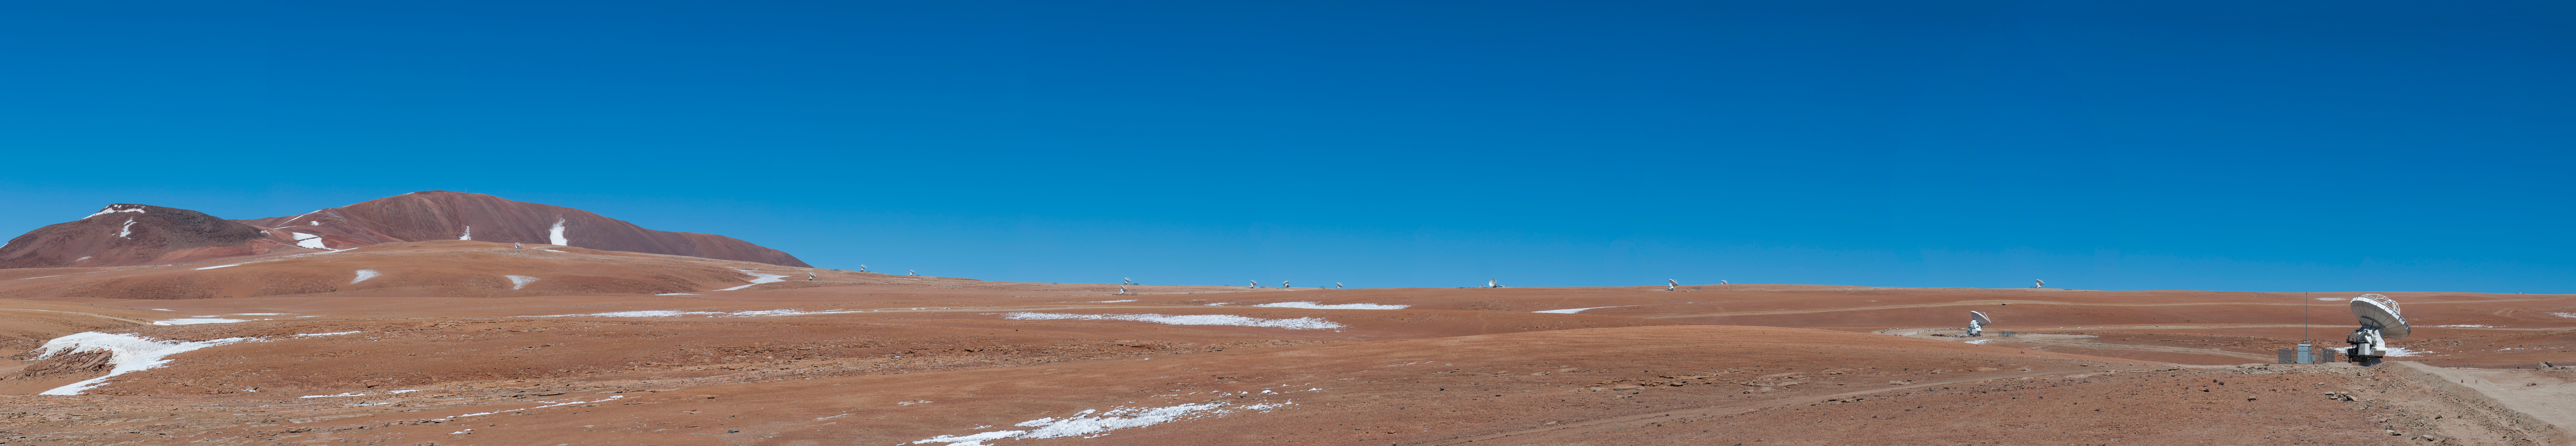

ALMA antennas

ALMA antennas distributed across the Chajnantor plateau and Pampa La Bola for the long baseline campaign.

Credit: Sergio Otárola - ALMA (ESO / NAOJ / NRAO)